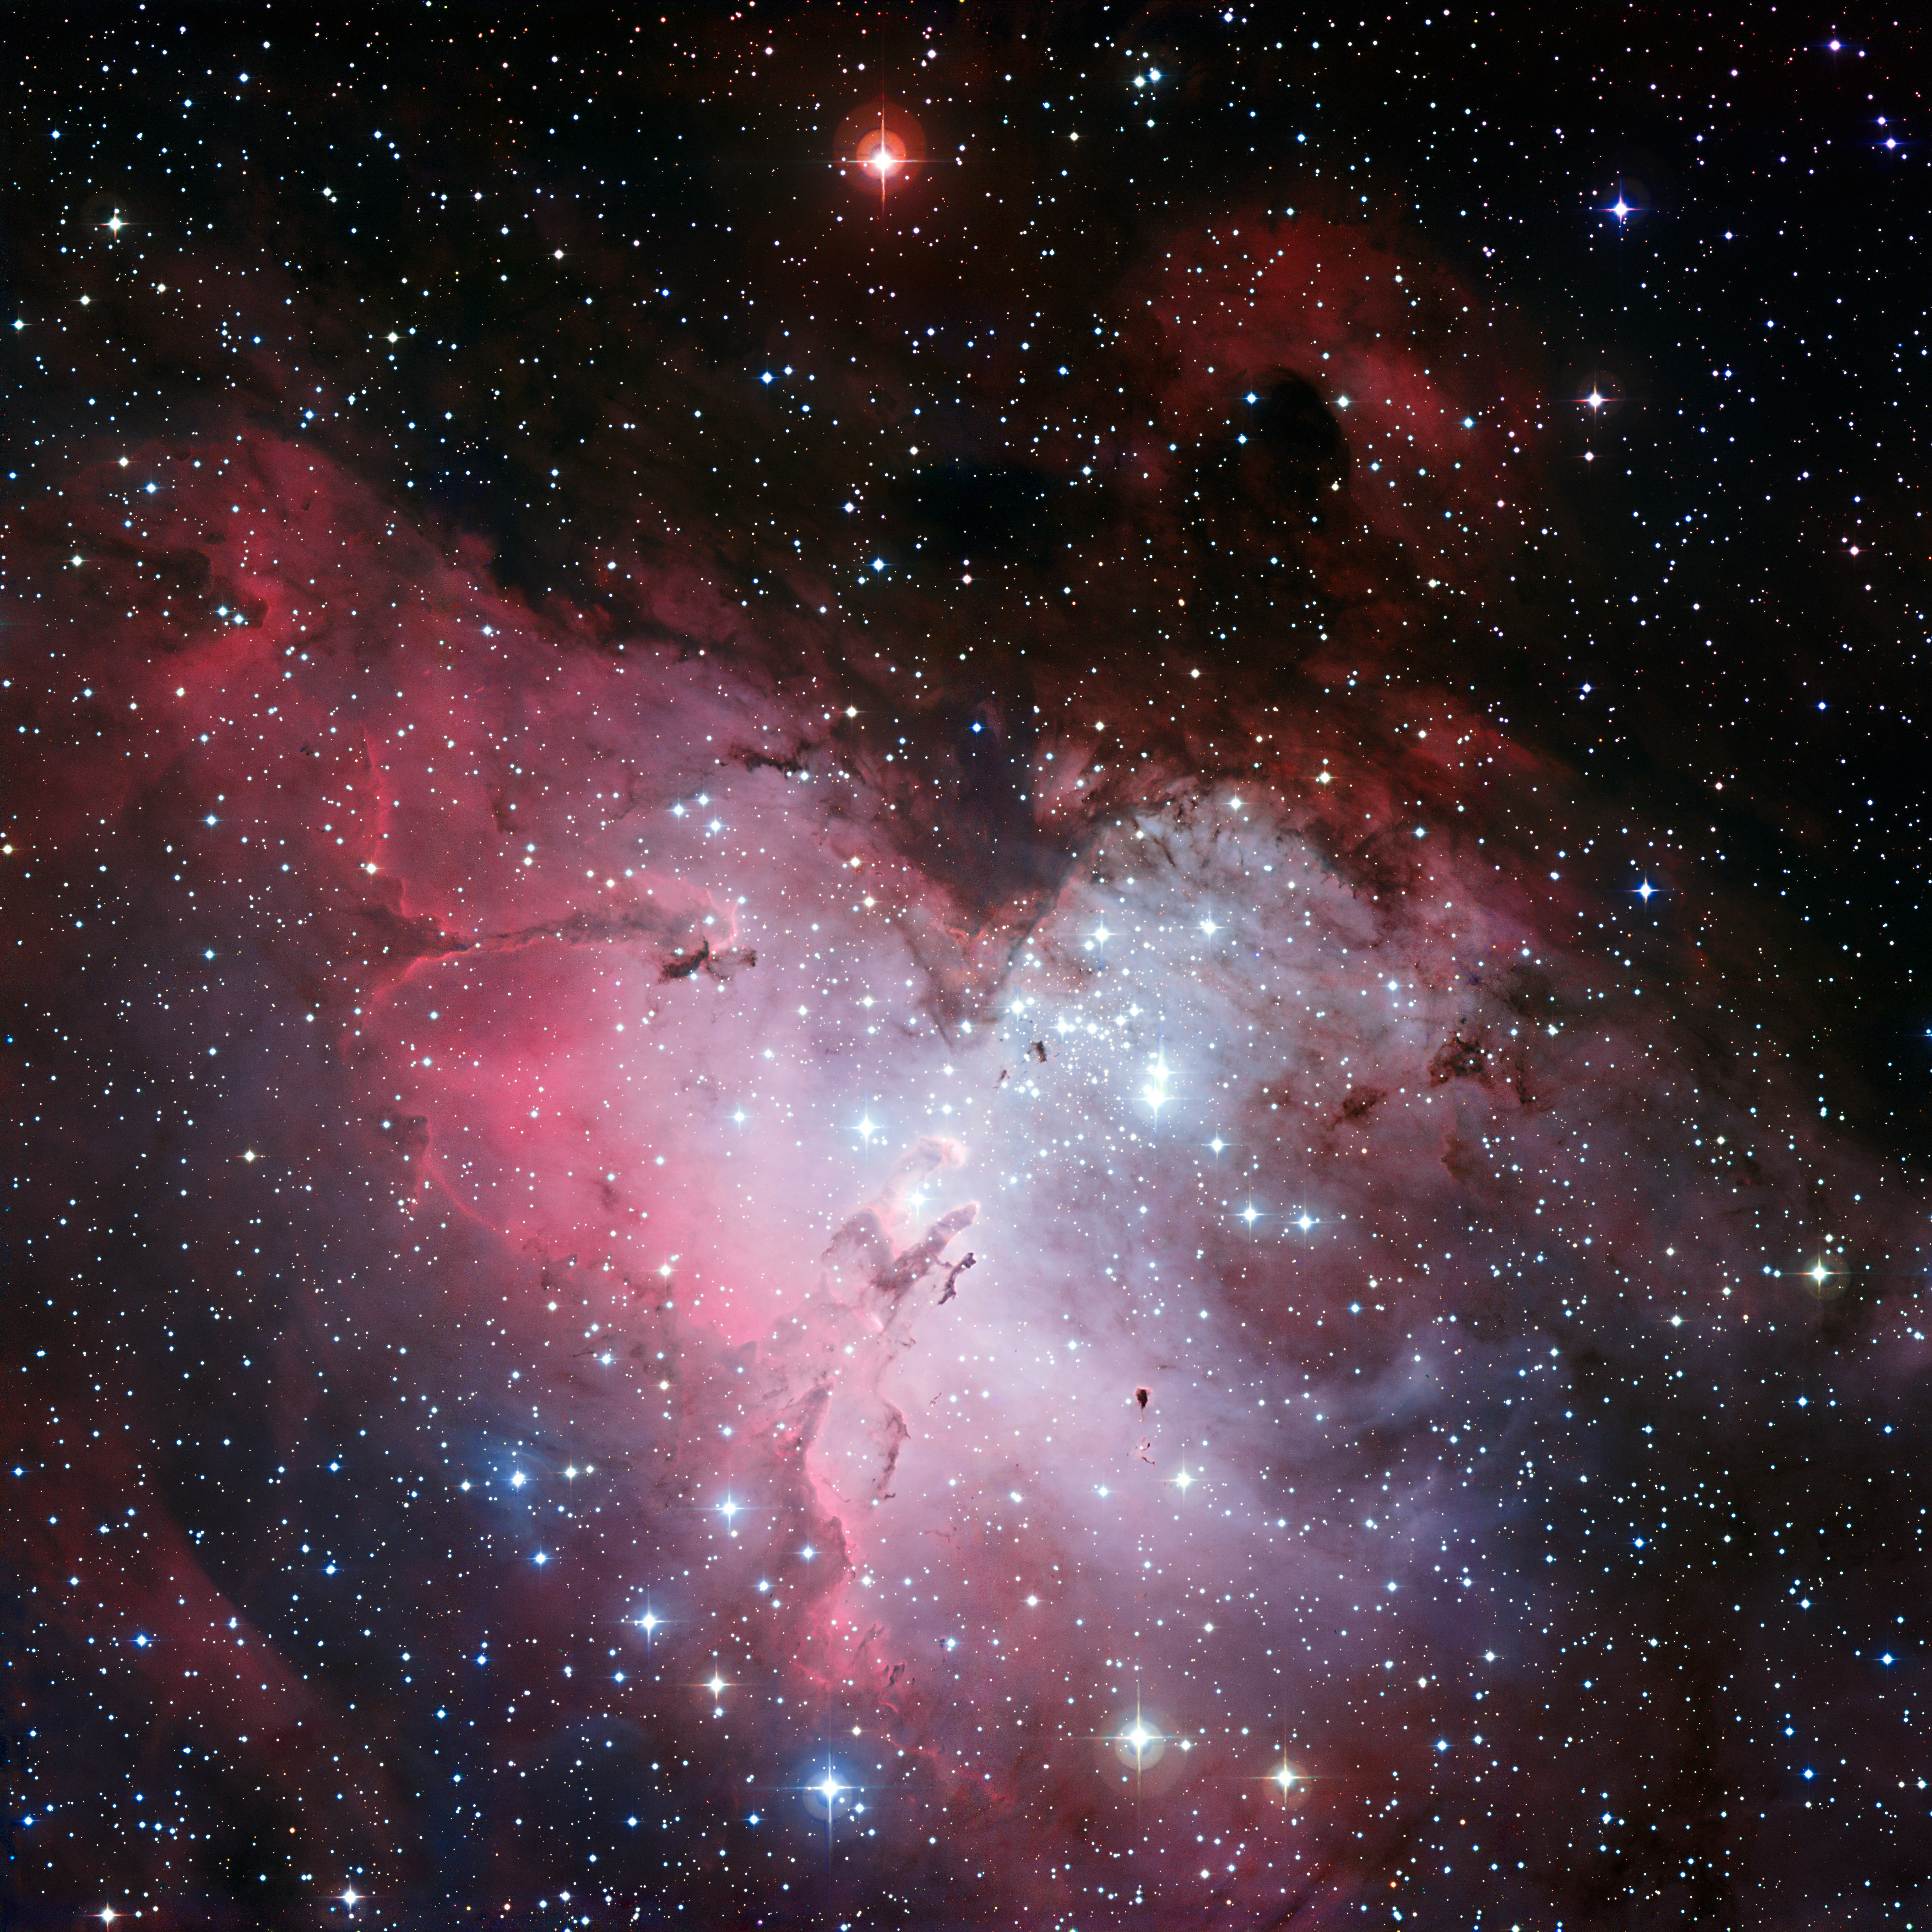

The Eagle Nebula

Three-colour composite mosaic image of the Eagle Nebula (Messier 16, or NGC 6611), based on images obtained with the Wide-Field Imager camera on the MPG/ESO 2.2-metre telescope at the La Silla Observatory. At the centre, the so-called “Pillars of Creation” can be seen. This wide-field image shows not only the central pillars, but also several others in the same star-forming region, as well as a huge number of stars in front of, in, or behind the Eagle Nebula. The cluster of bright stars to the upper right is NGC 6611, home to the massive and hot stars that illuminate the pillars. The “Spire” — another large pillar — is in the middle left of the image.

This image is a composite of 3 filters in the visible range: B (blue), V (green) and R (red).

#L

Credit: ESO